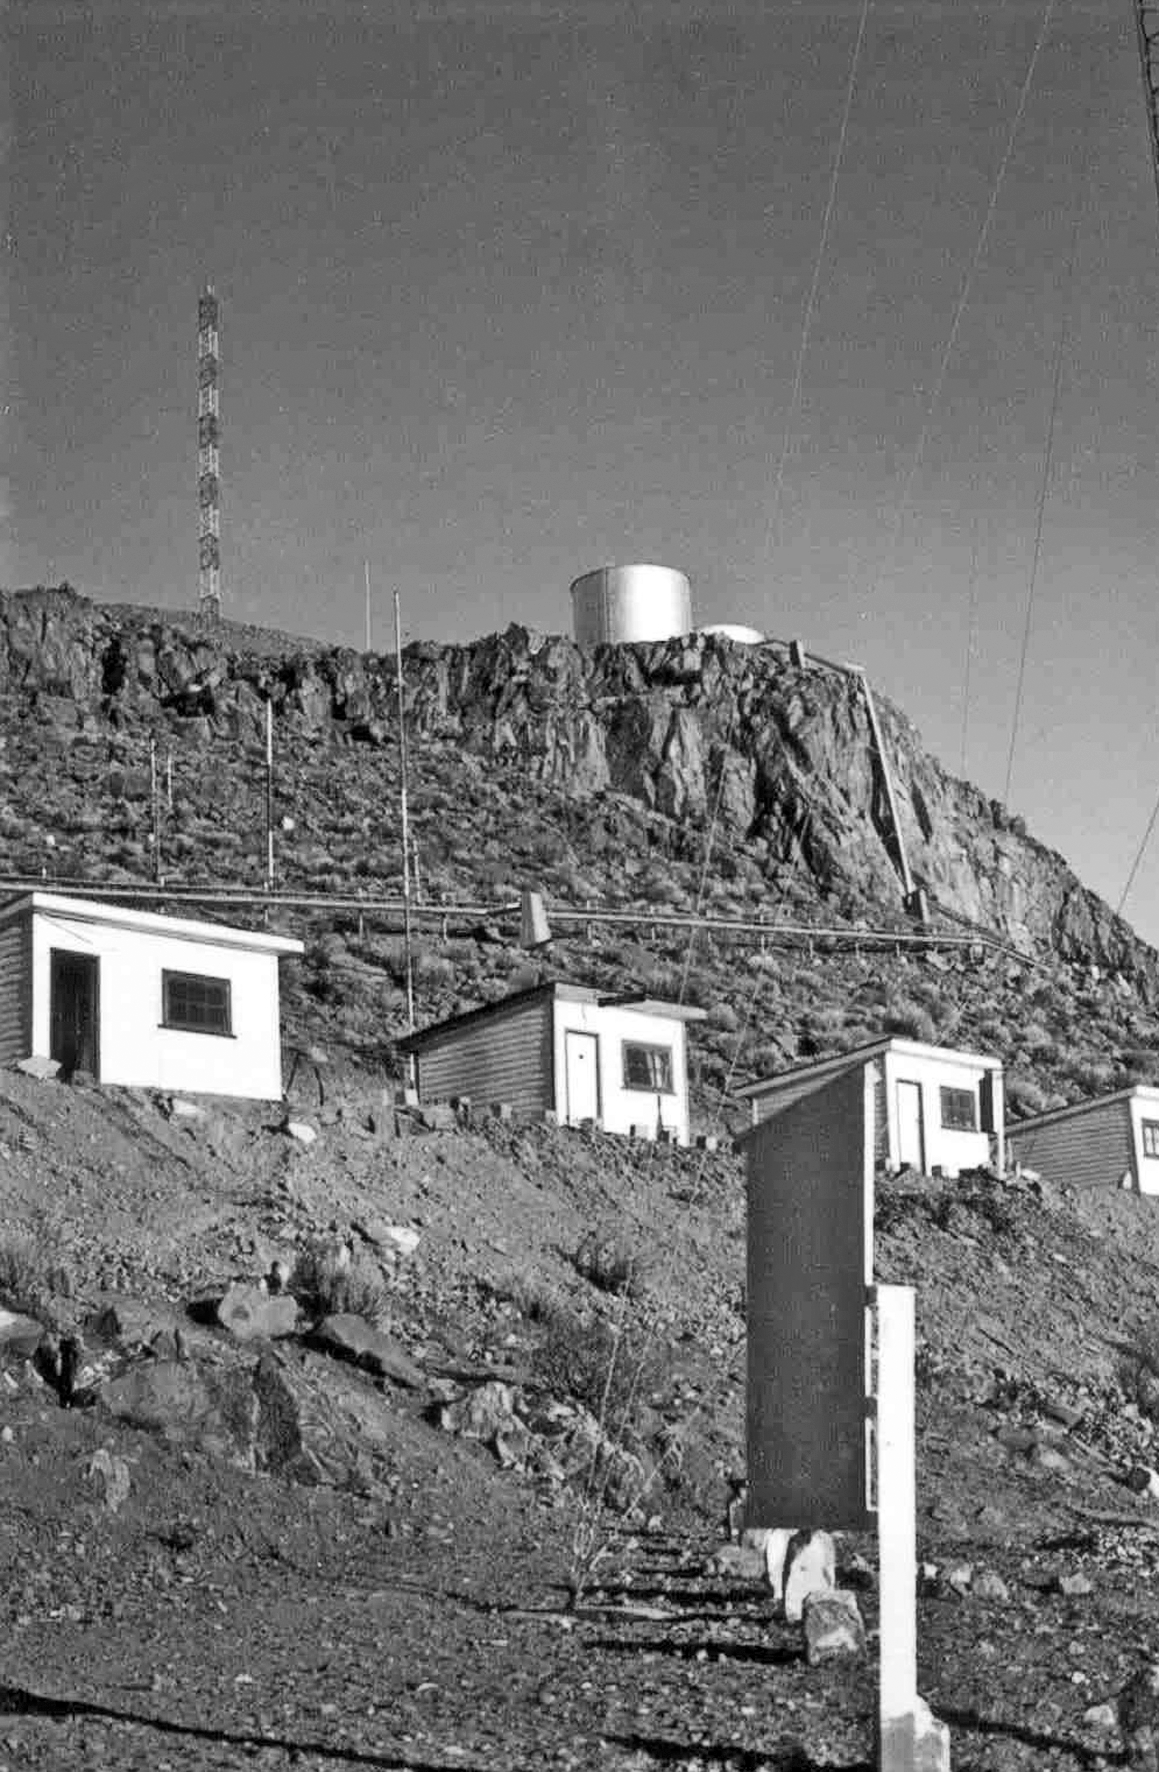

La Silla observatory under construction

Black and white photograph of the staff's accommodation during the construction of La Silla observatory, during the period May 1965 - December 1969.

Credit: ESO